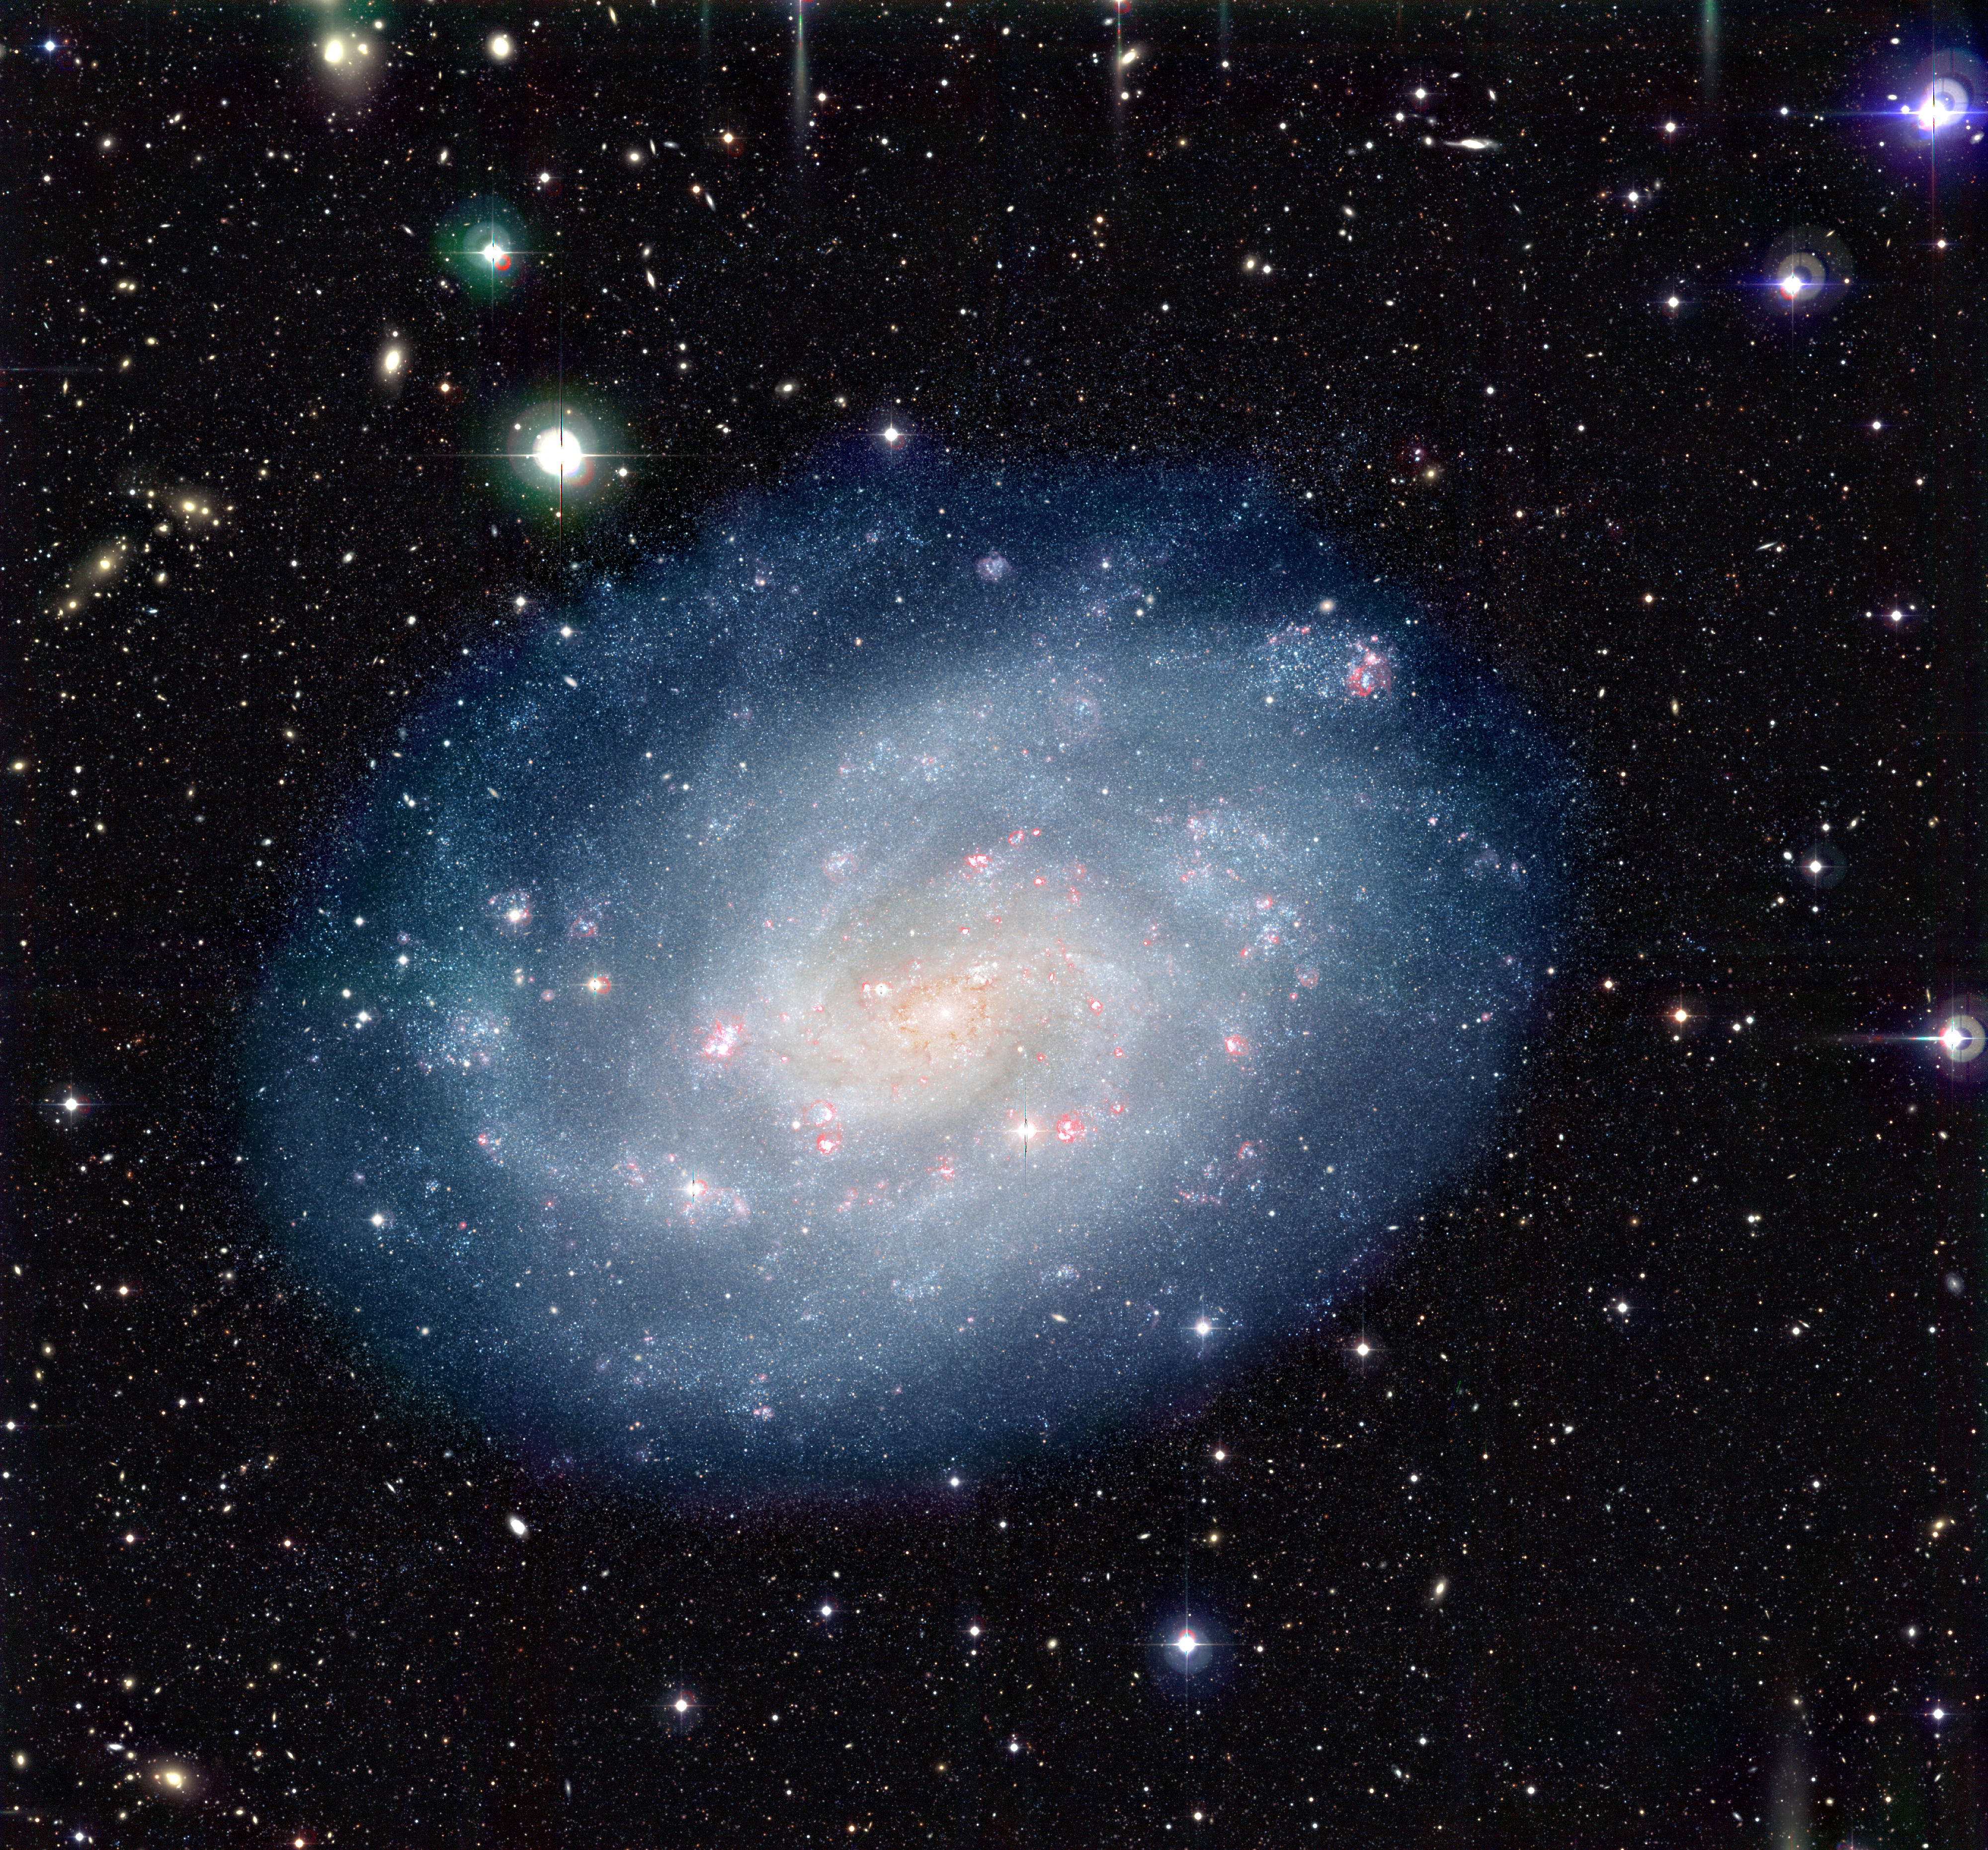

Spiral galaxy NGC 300

Colour-composite image of the nearby spiral galaxy NGC 300 and the surrounding sky field, obtained in 1999 and 2000 with the Wide-Field Imager (WFI) on the MPG/ESO 2.2-m telescope at the La Silla Observatory.

Credit: ESO